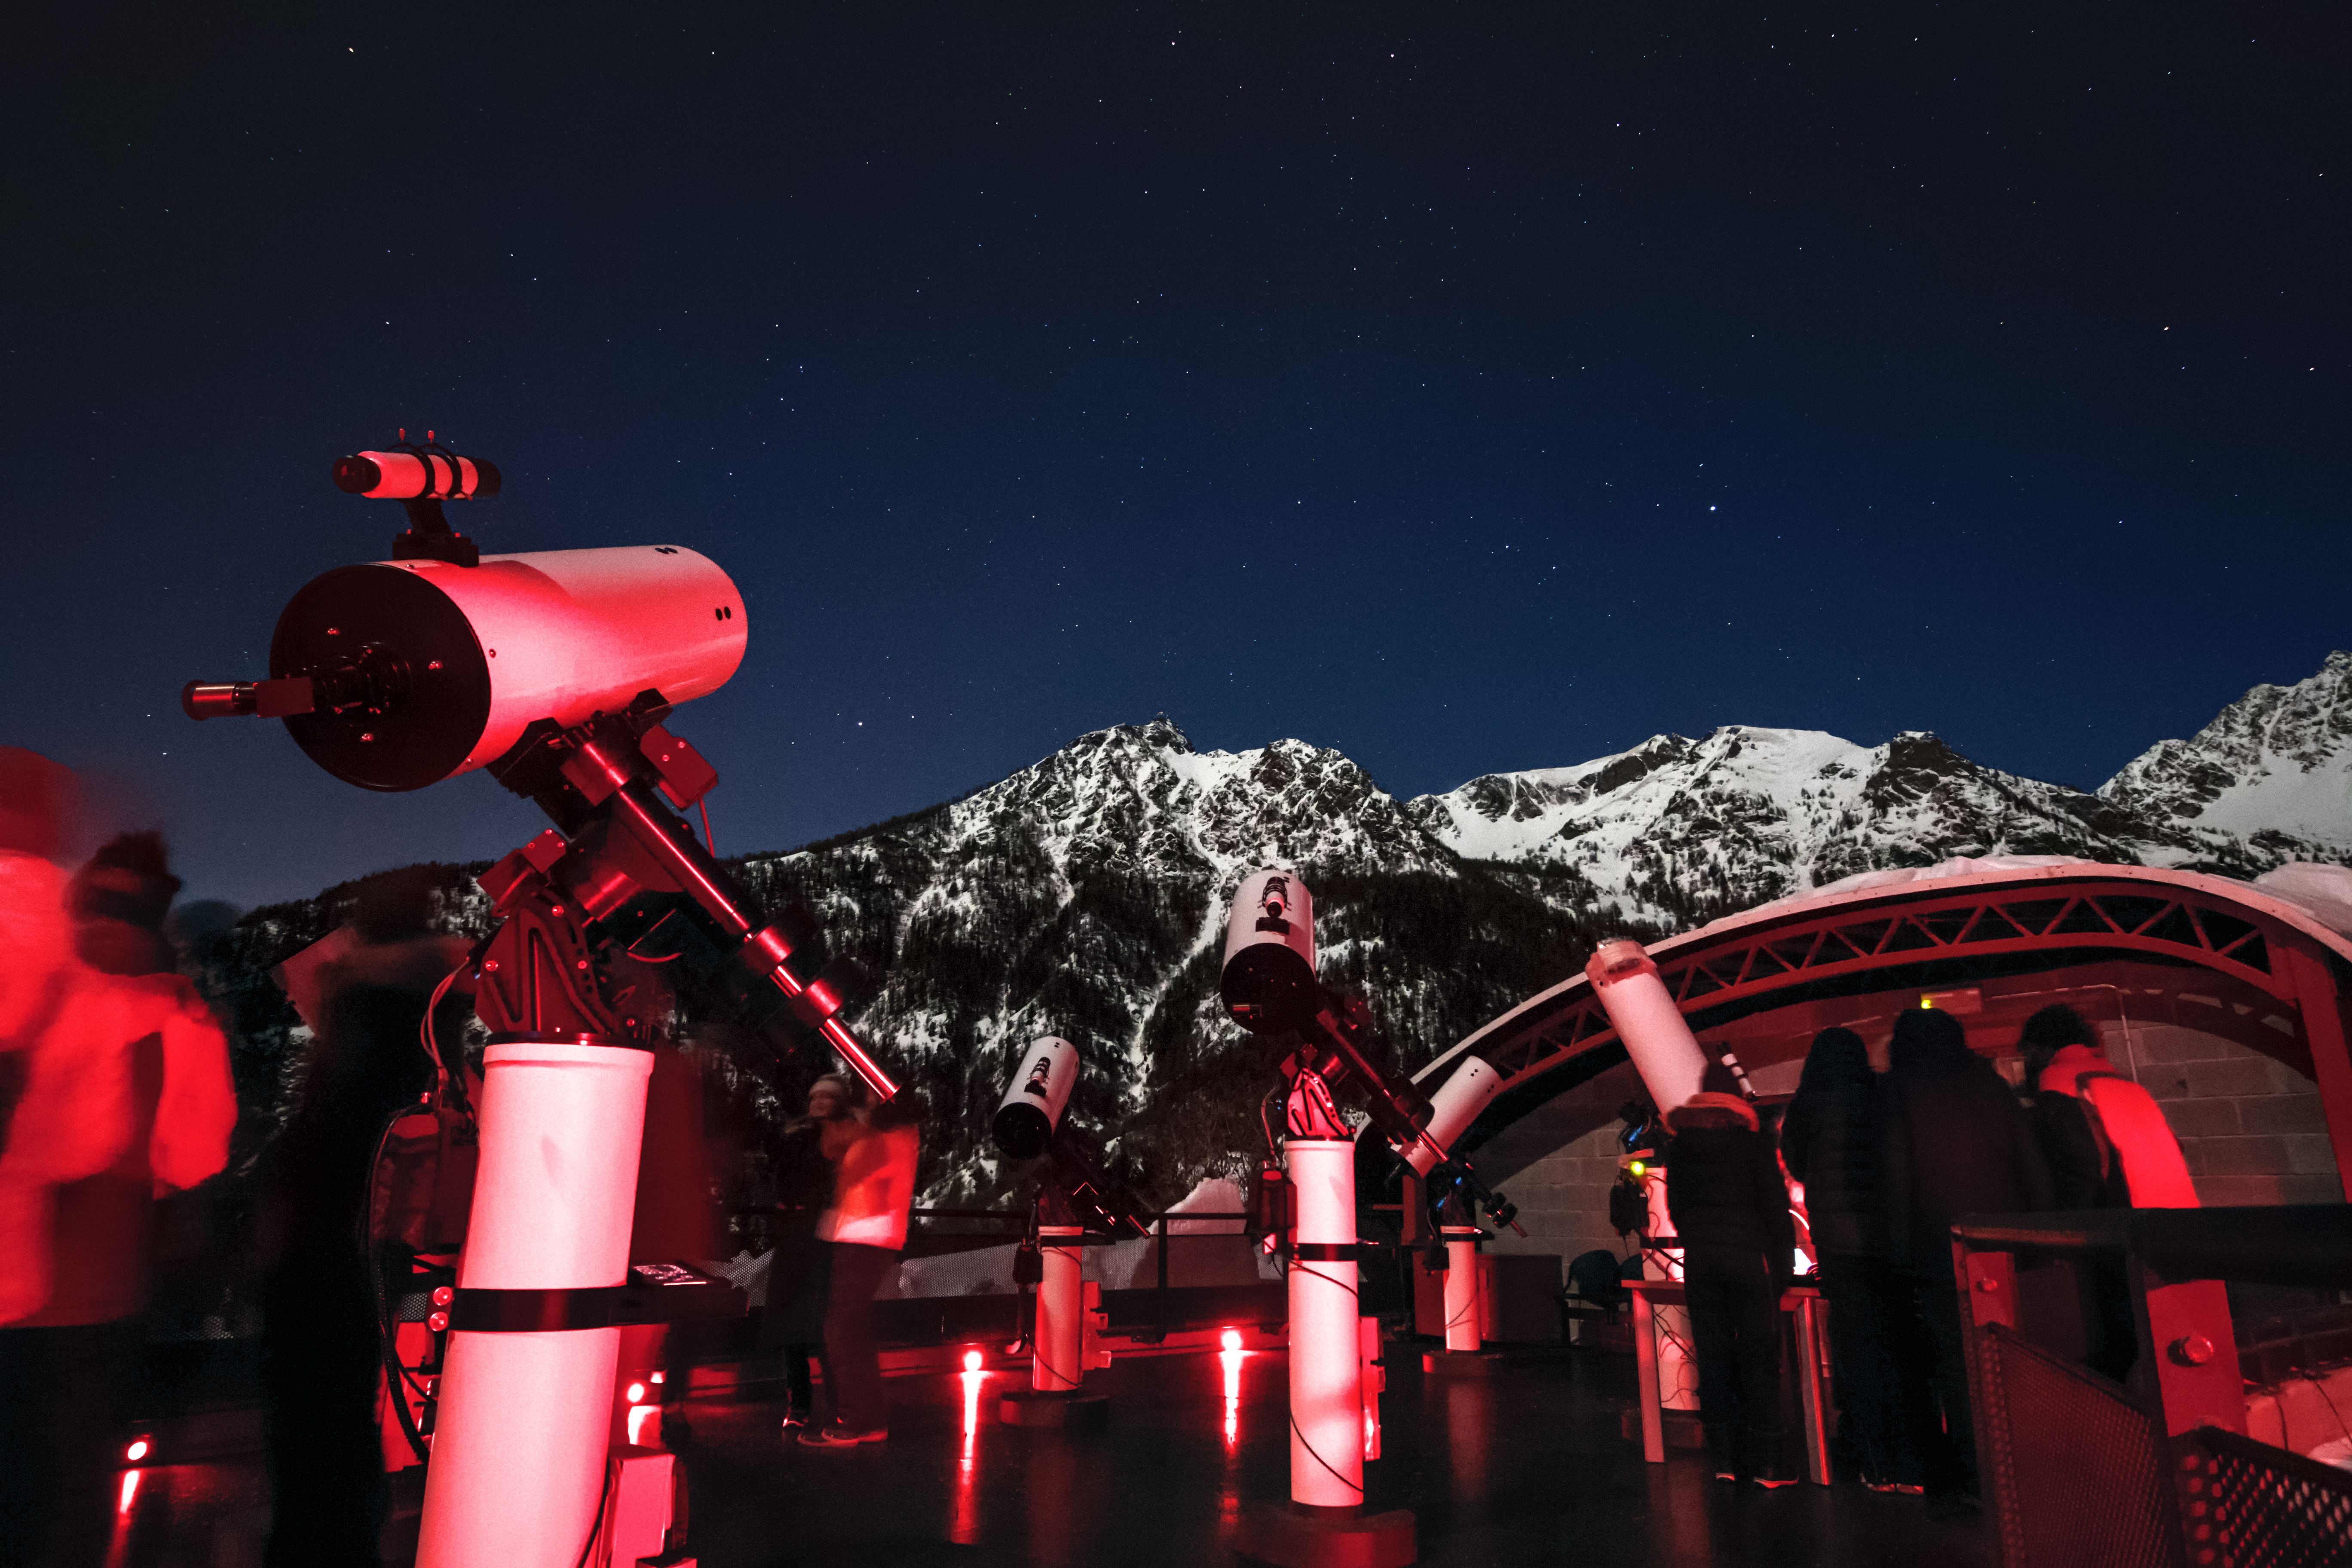

ESO Astronomy Camp at the OAVdA

The terrace of the Astronomical Observatory of the Autonomous Region of the Valle d'Aosta (OAVdA), venue for the ESO Astronomy Camp. The red light is used as to not disturb the students’ night vision.

Credit: Nikki Miller